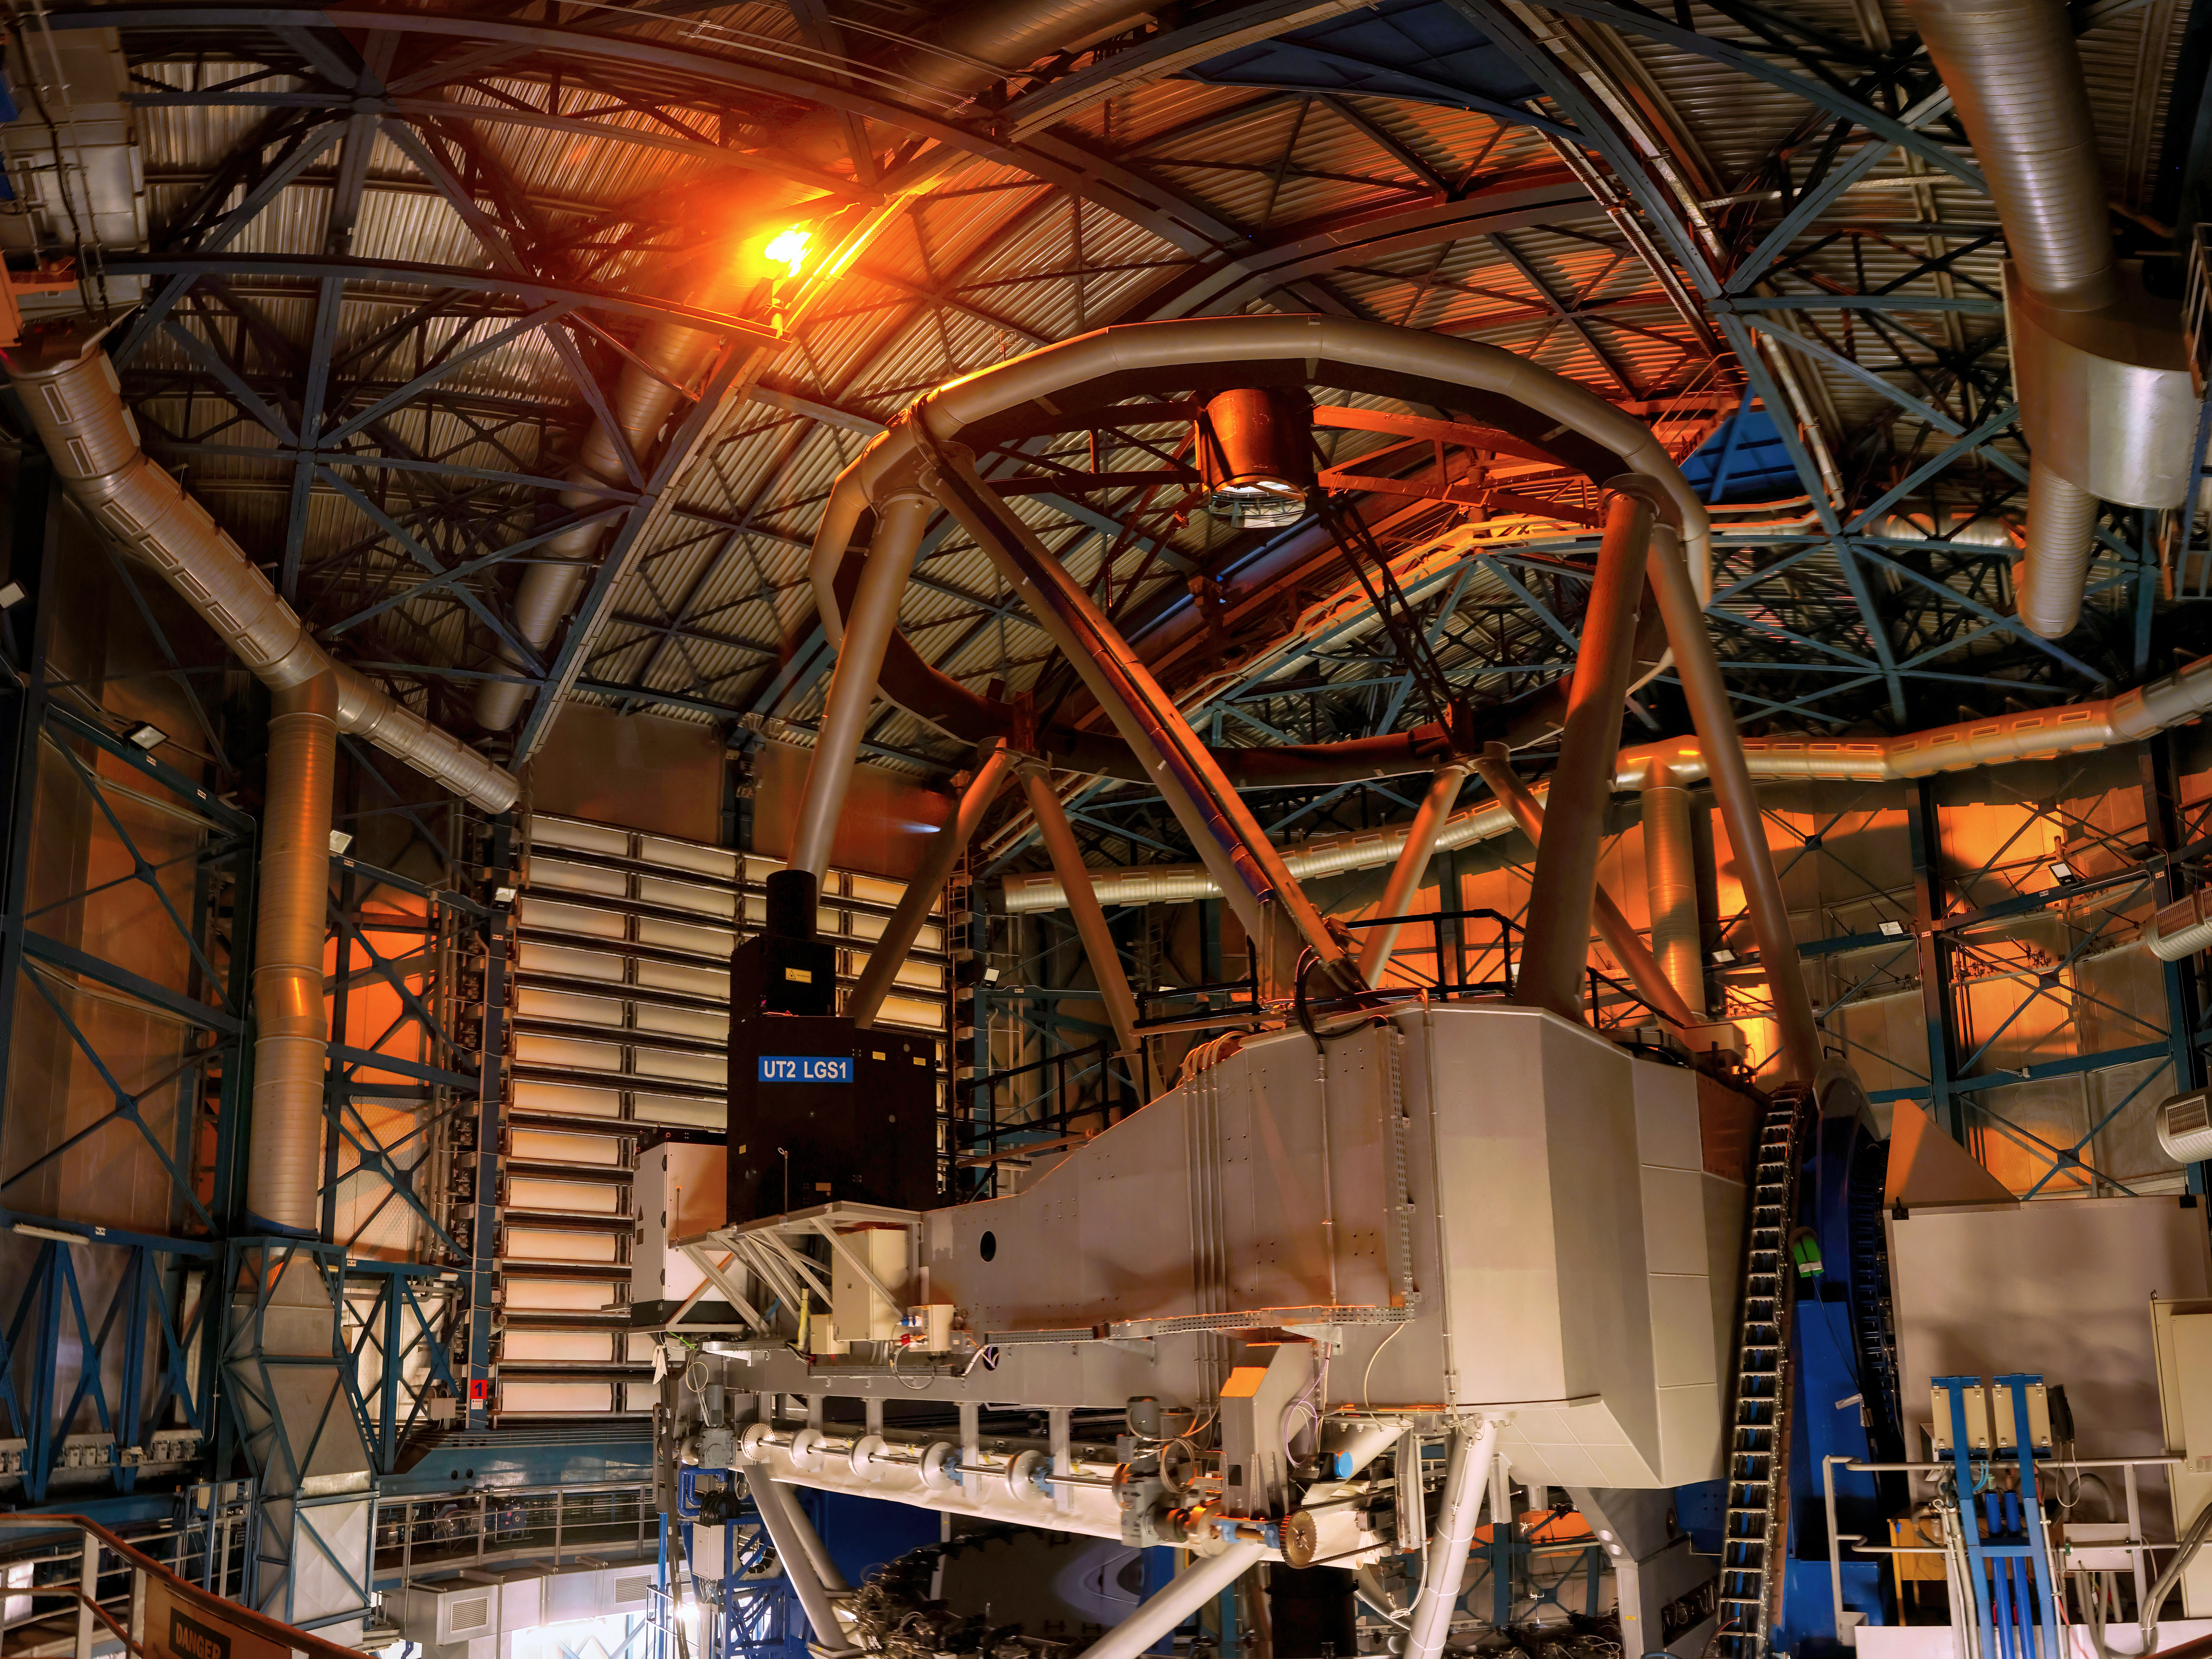

No domes were harmed!

Don't worry, no holes have been pierced into the dome — the laser is meant to pierce the sky!

Today's Picture of the Week shows a trial run of a new laser of ESO's Very Large Telescope (VLT). Located in the Atacama Desert in Chile, the VLT actually has four 8.2-metre Unit Telescopes (UTs) like the one in this image. Using interferometry, astronomers can make the UTs work as a team to create a virtual telescope, the VLT Interferometer or VLTI, with a maximum diameter of 130 metres! GRAVITY is one of the instruments that can do this, enabling astronomers to see very small details. However, this boundary is set to be pushed even further with the ongoing GRAVITY+ upgrade.

Previously, only one UT had lasers, but the new improvements include installing additional lasers on all UTs, like the one shown in this picture. These lasers are used to create an artificial star in the Earth's atmosphere to measure the air turbulence and correct it with a modern adaptive optics system. This is key to accurately combine the light of all telescopes. Until now, GRAVITY relied on bright natural stars to do this, but finding such stars next to the astronomical object one wants to study is rare. Having lasers in all UTs fixes this problem, allowing the VLTI to observe faint objects over a larger area of the sky than before.

This opens the door to even fainter and more distant objects, as well as achieving a higher contrast for the brighter and closer sources. Among other things, the GRAVITY+ upgrade will allow astronomers to study the atmospheres of exoplanets, weigh distant supermassive black holes in other galaxies, and test the effects of General Relativity near the black hole at the centre of the Milky Way. We will look forward to the upcoming first light of all lasers with the VLTI, and to the mysteries this upgrade will reveal as we gaze deeper into the infinite expanses of our universe with greater detail.

Credit: A. Berdeu/ESO